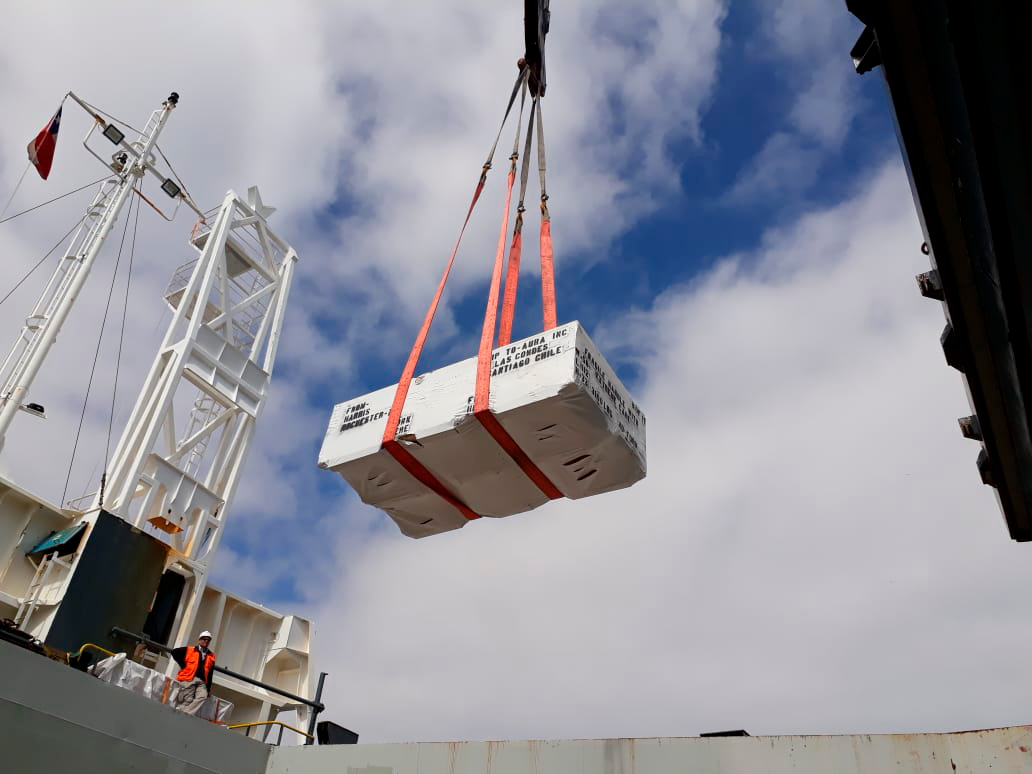

M2 Arrives in Chile

On December 7, 2018, the vessel carrying the LSST Secondary Mirror (M2) arrived at the Port of Coquimbo in Chile, and M2 was safely offloaded.

Credit: Rubin Observatory/NSF/AURA